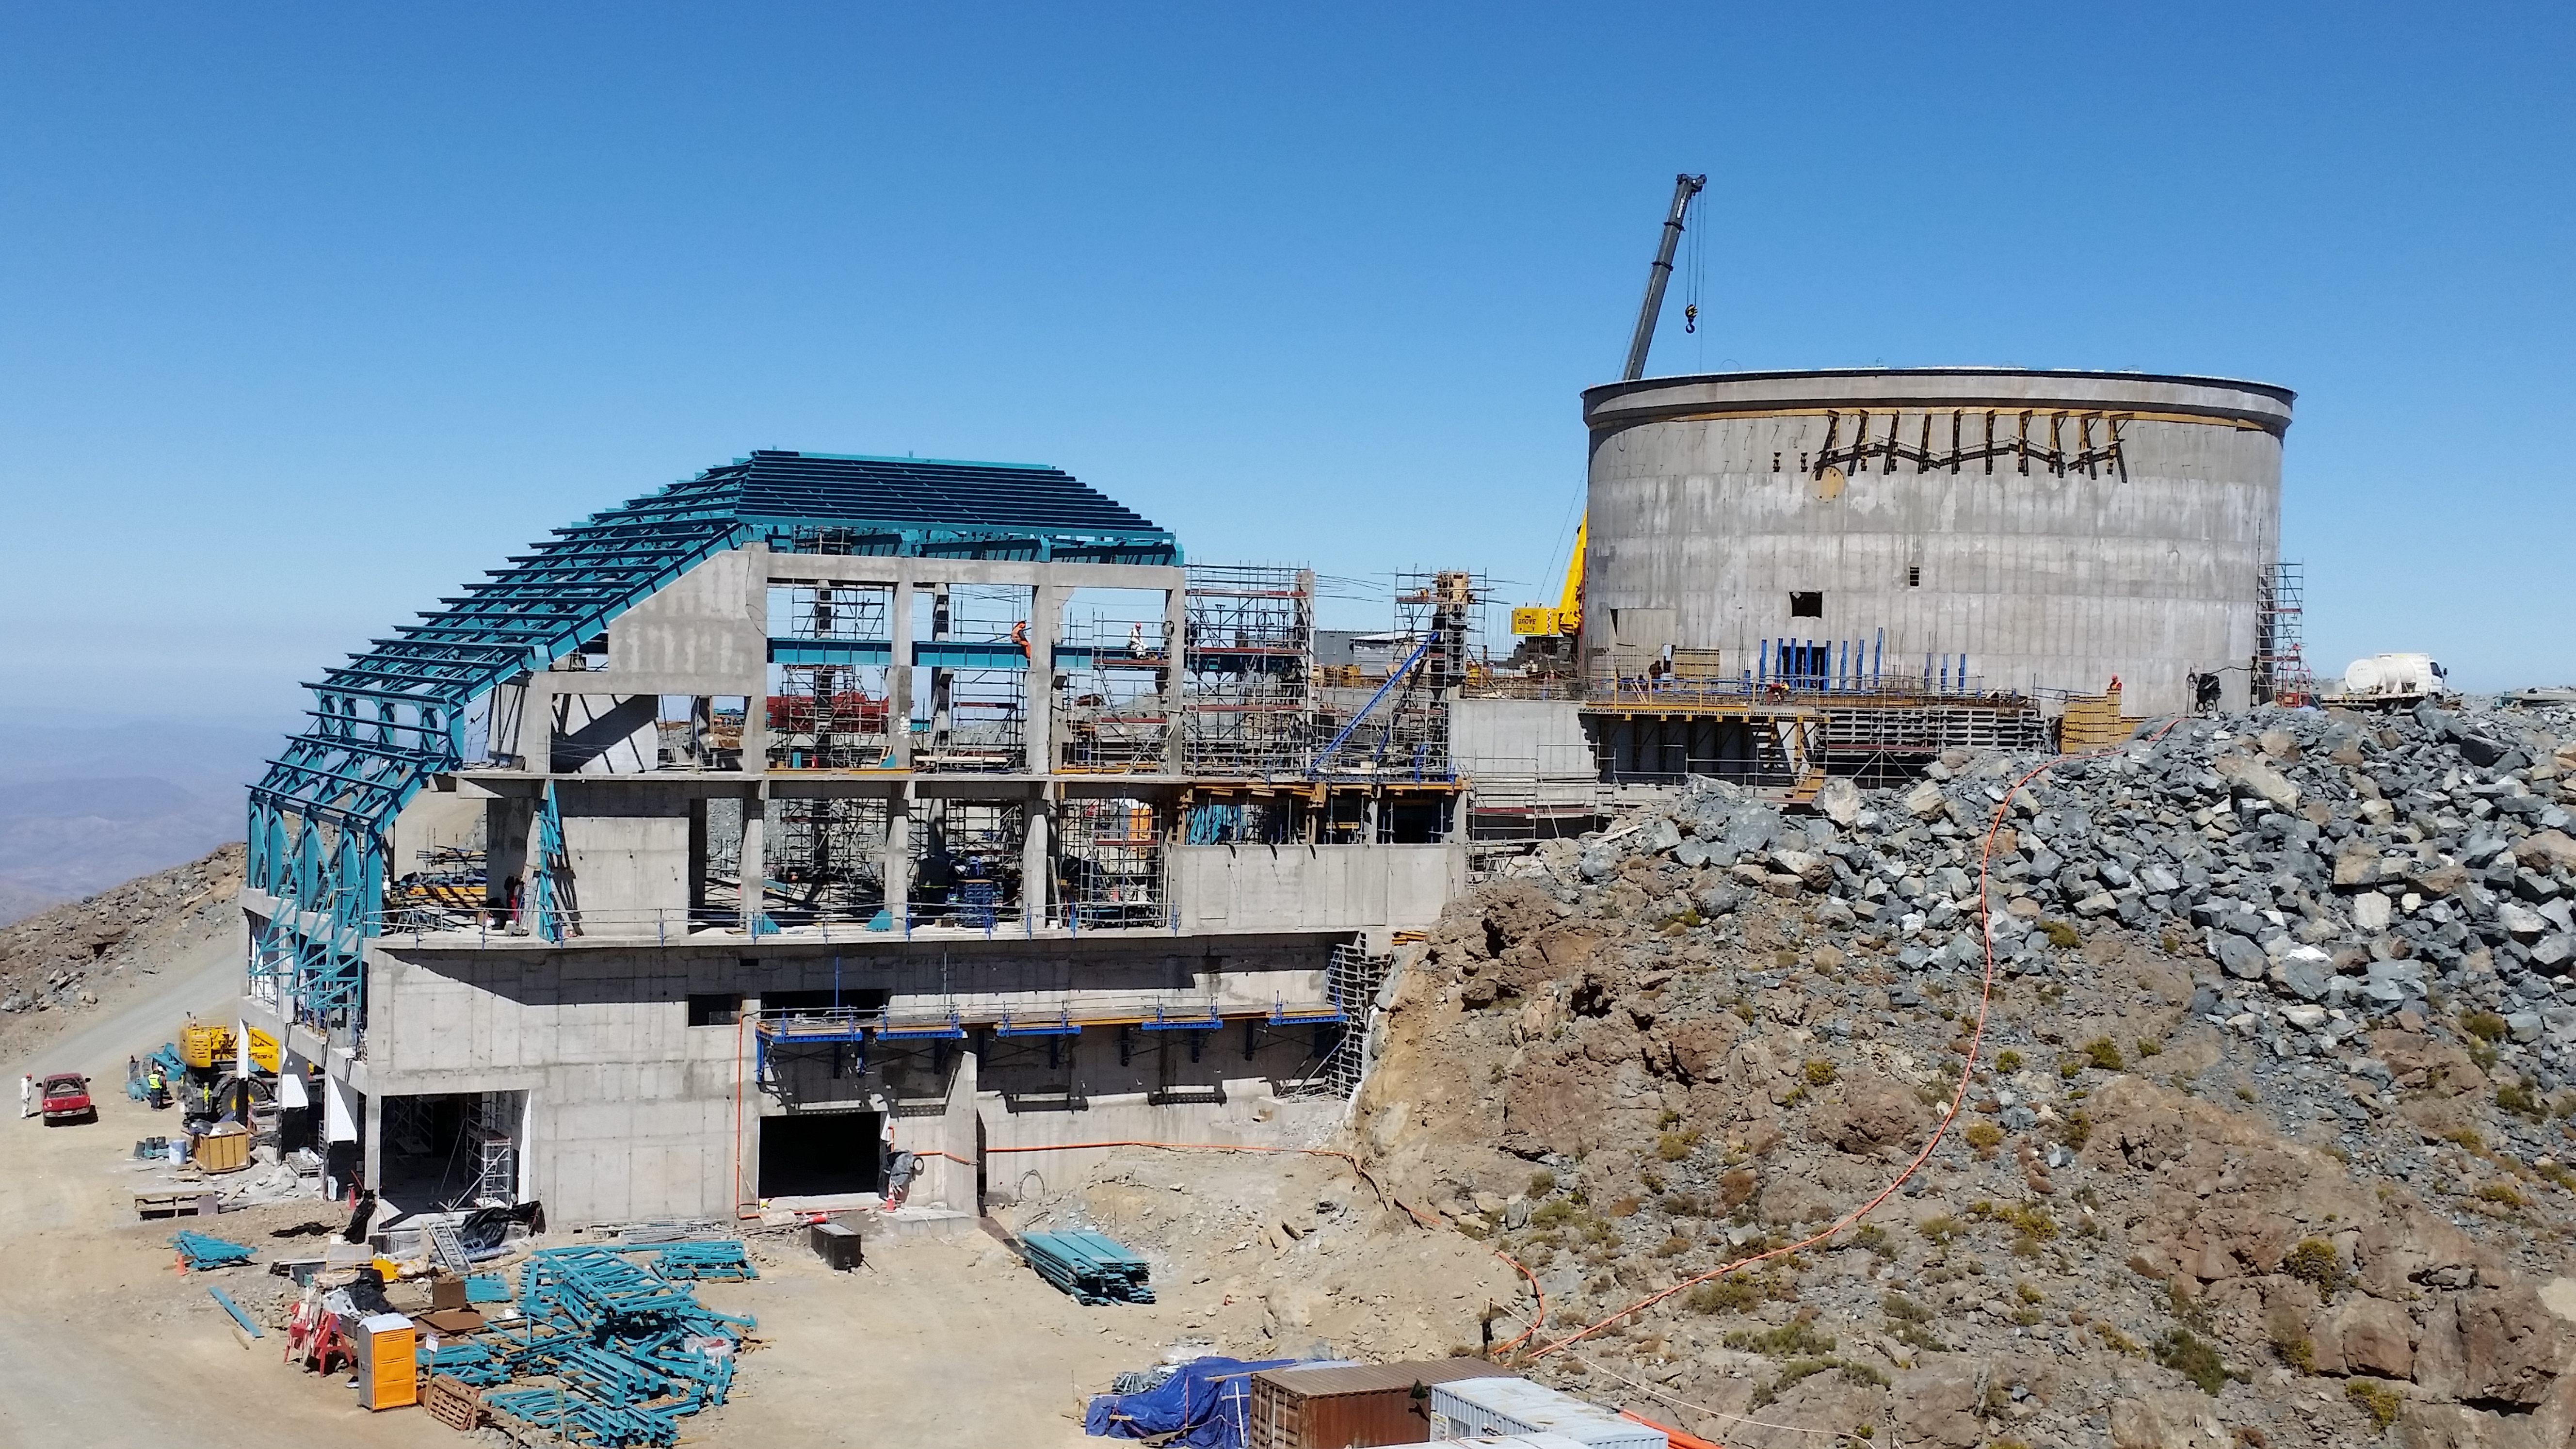

View from Calibration Summit.

View from Calibration Summit.

Credit: Rubin Observatory/NSF/AURA